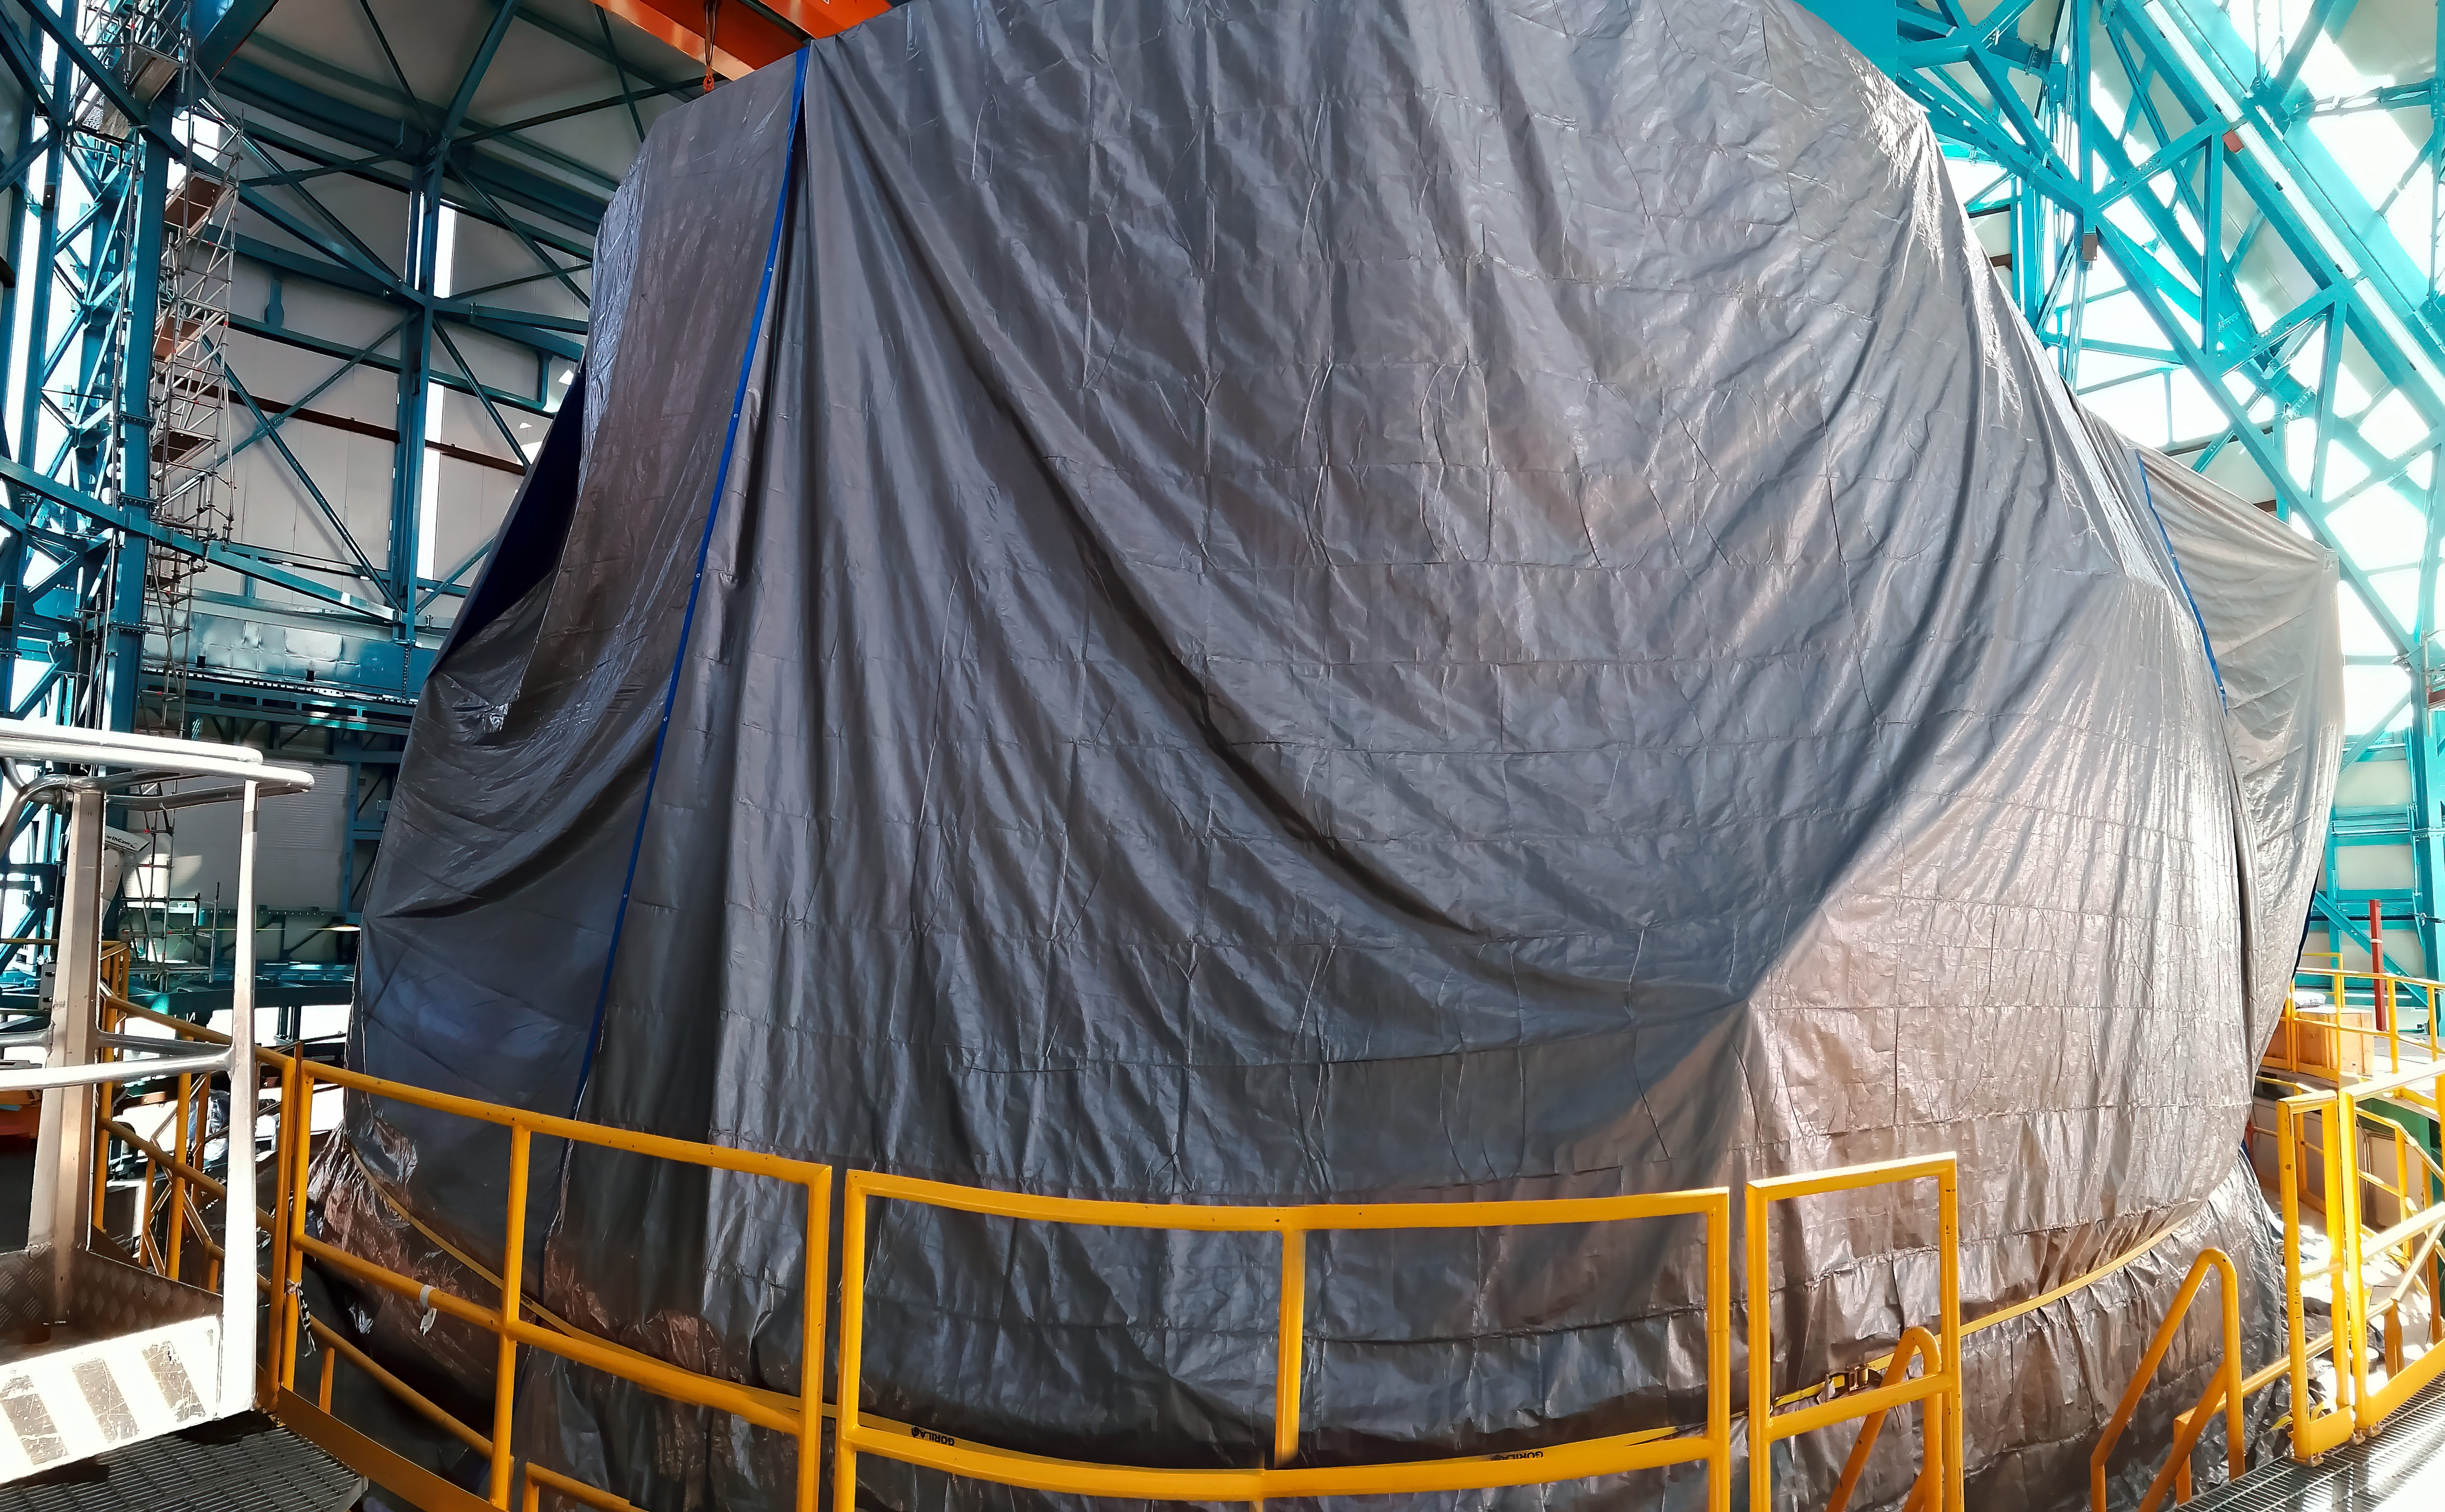

Rubin inspection trip on 11 August 2020

A mandatory quarantine was declared in the La Serena/Coquimbo region starting 29 July 2020. An end date was not announced, but the order will be reviewed weekly. The quarantine affects Rubin activities on the summit; although Rubin staff still has permission to perform equipment and facility inspections, we are limited to one visit per week, with a small team. Additional work that was planned, such as IT and electrical work, will be postponed until the quarantine order is lifted. This photo is from an inspection trip on 11 August 2020.

Credit: Rubin Obs/NSF/AURA